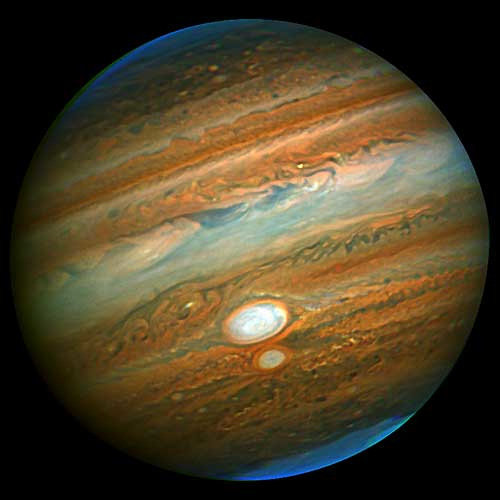

Original Gemini near-infrared image of Jupiter

Original Gemini near-infrared image of Jupiter prior to contrast/sharpening enhancement.

Credit: International Gemini Observatory/NOIRLab/NSF/AURA Gemini Observatory ALTAIR Adaptive Optics Image using NIRI